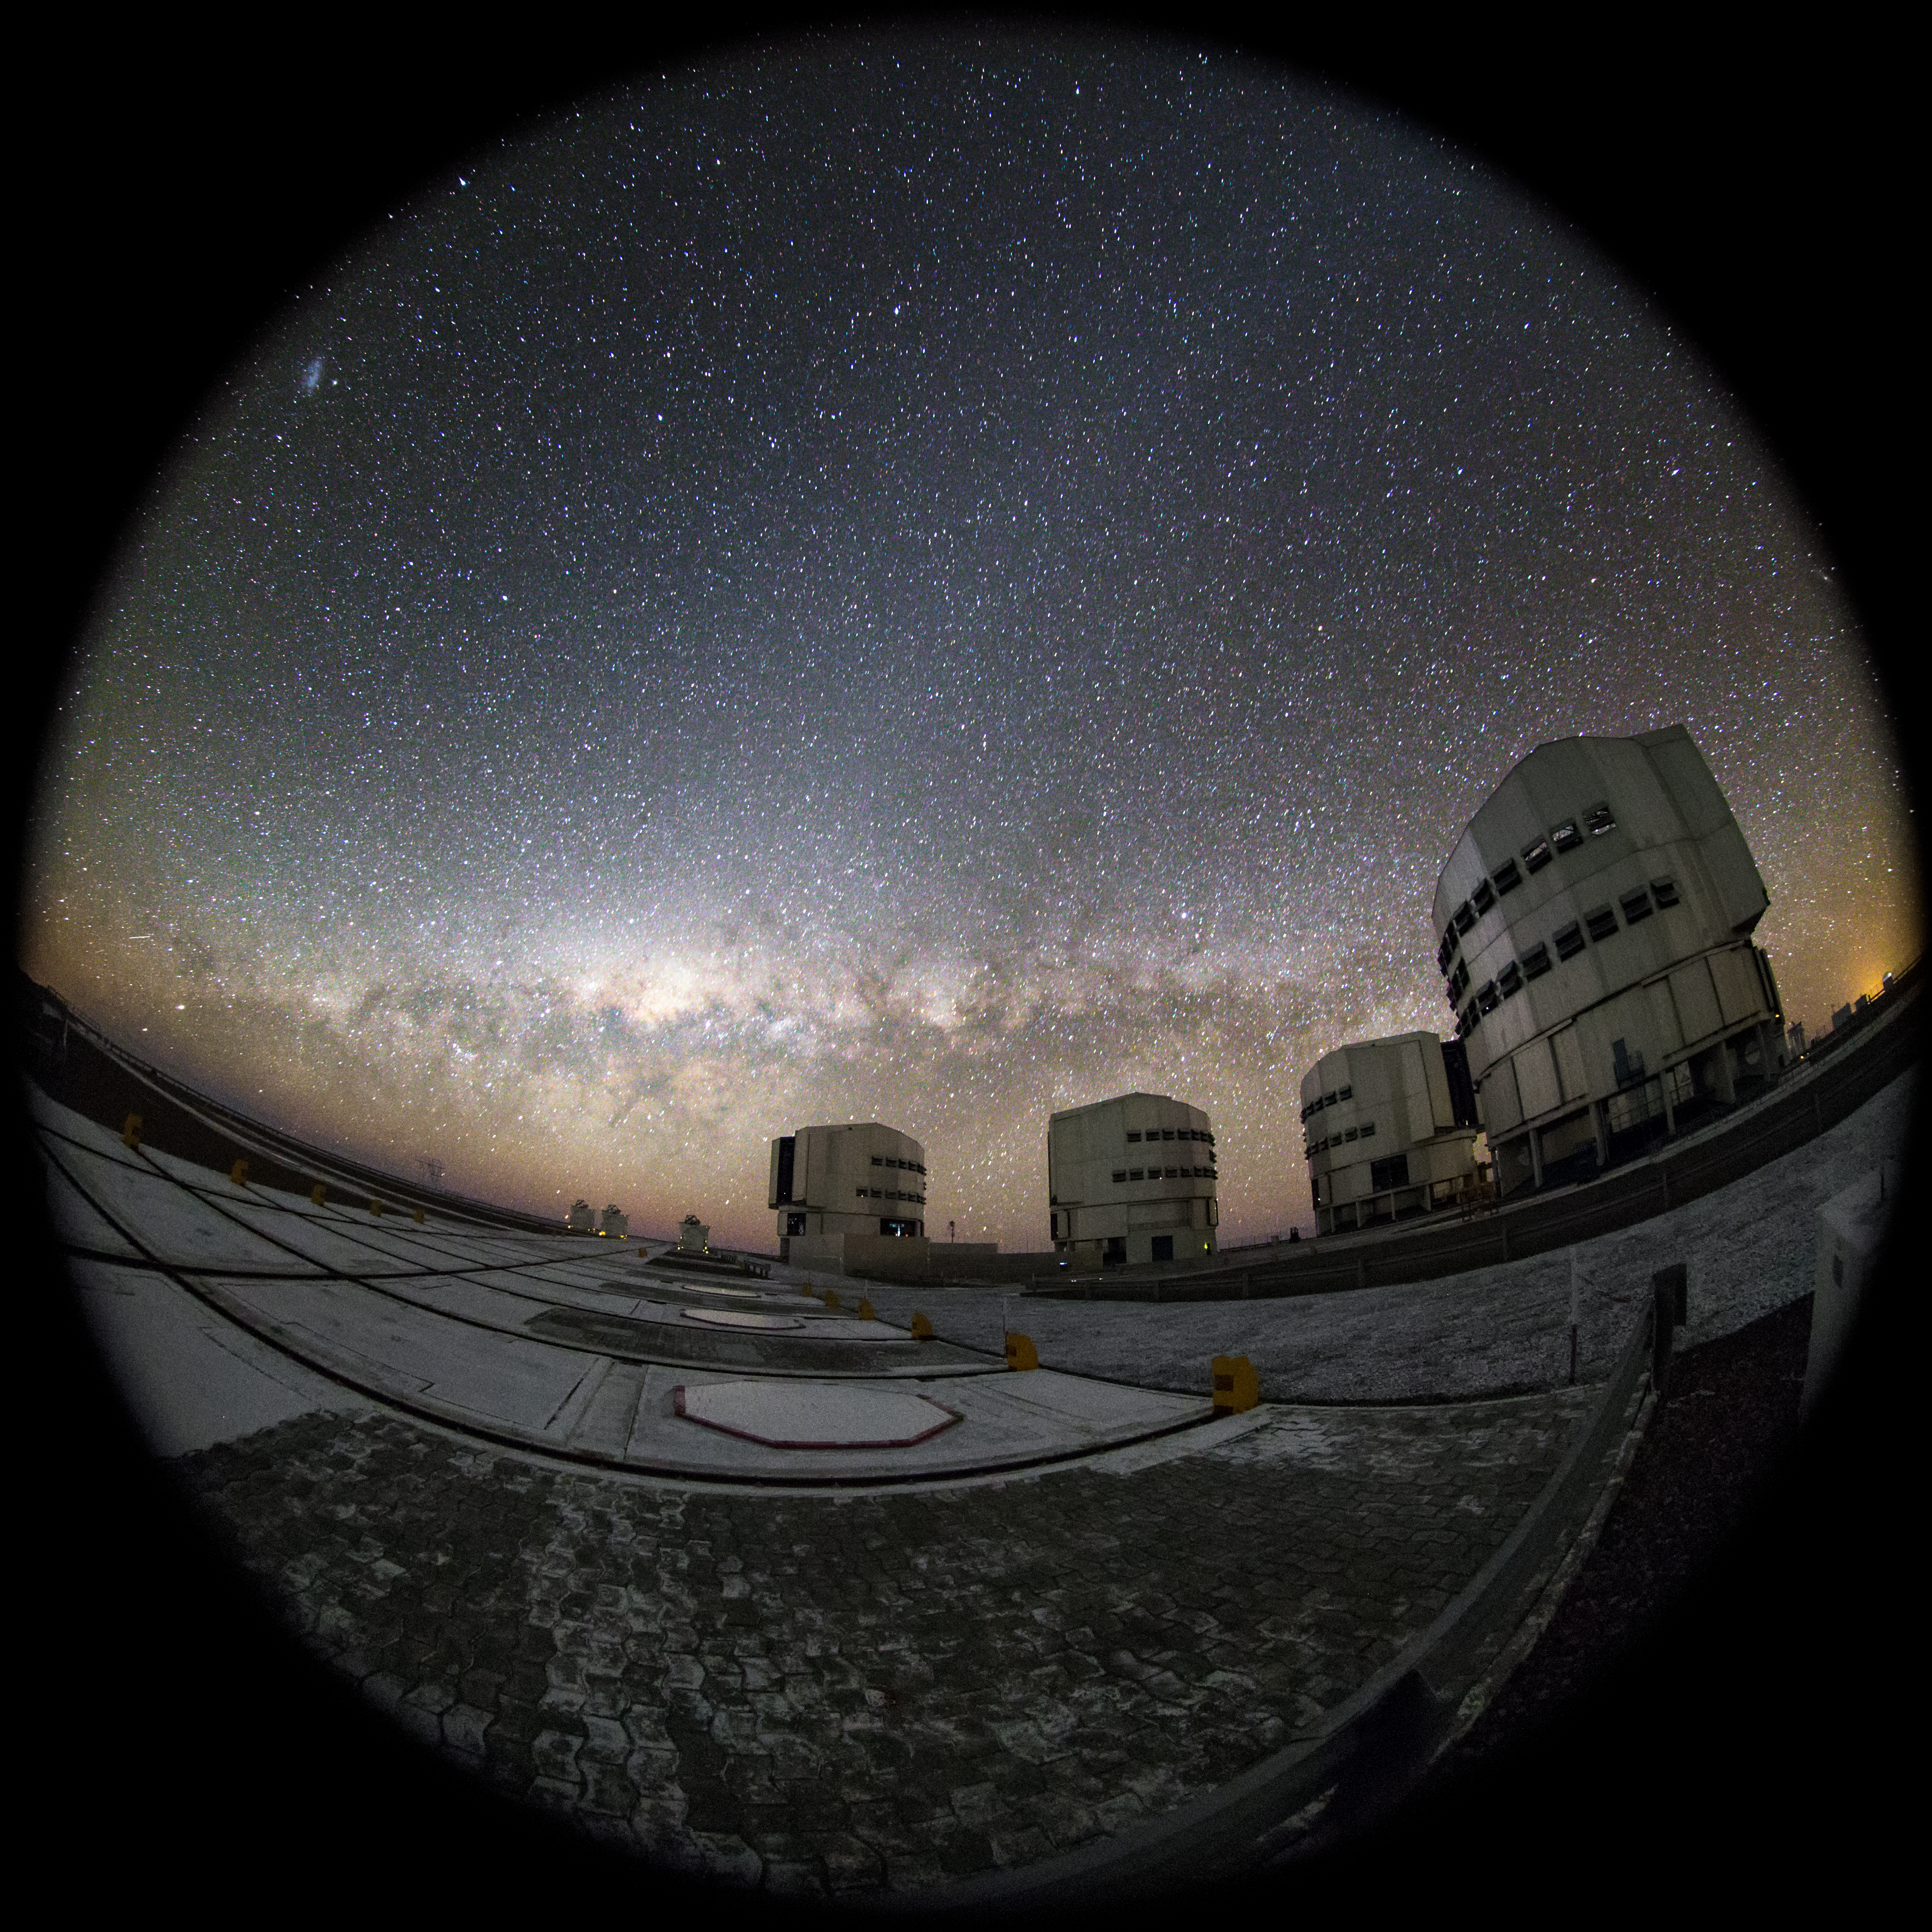

Antu, Kueyen, Melipal and Yepun

This fish-eye fulldome image shows the Milky Way lying parallel to the horizon behind the ESO-operated Very Large Telescope (VLT). The VLT is based at the Cerro Paranal site in the Atacama Desert of northern Chile, and it houses four 8.2-metre Unit Telescopes known as Antu, Kueyen, Melipal and Yepun, shown here lined up in front of a stunning starry backdrop.

Credit: ESO/M. Claro